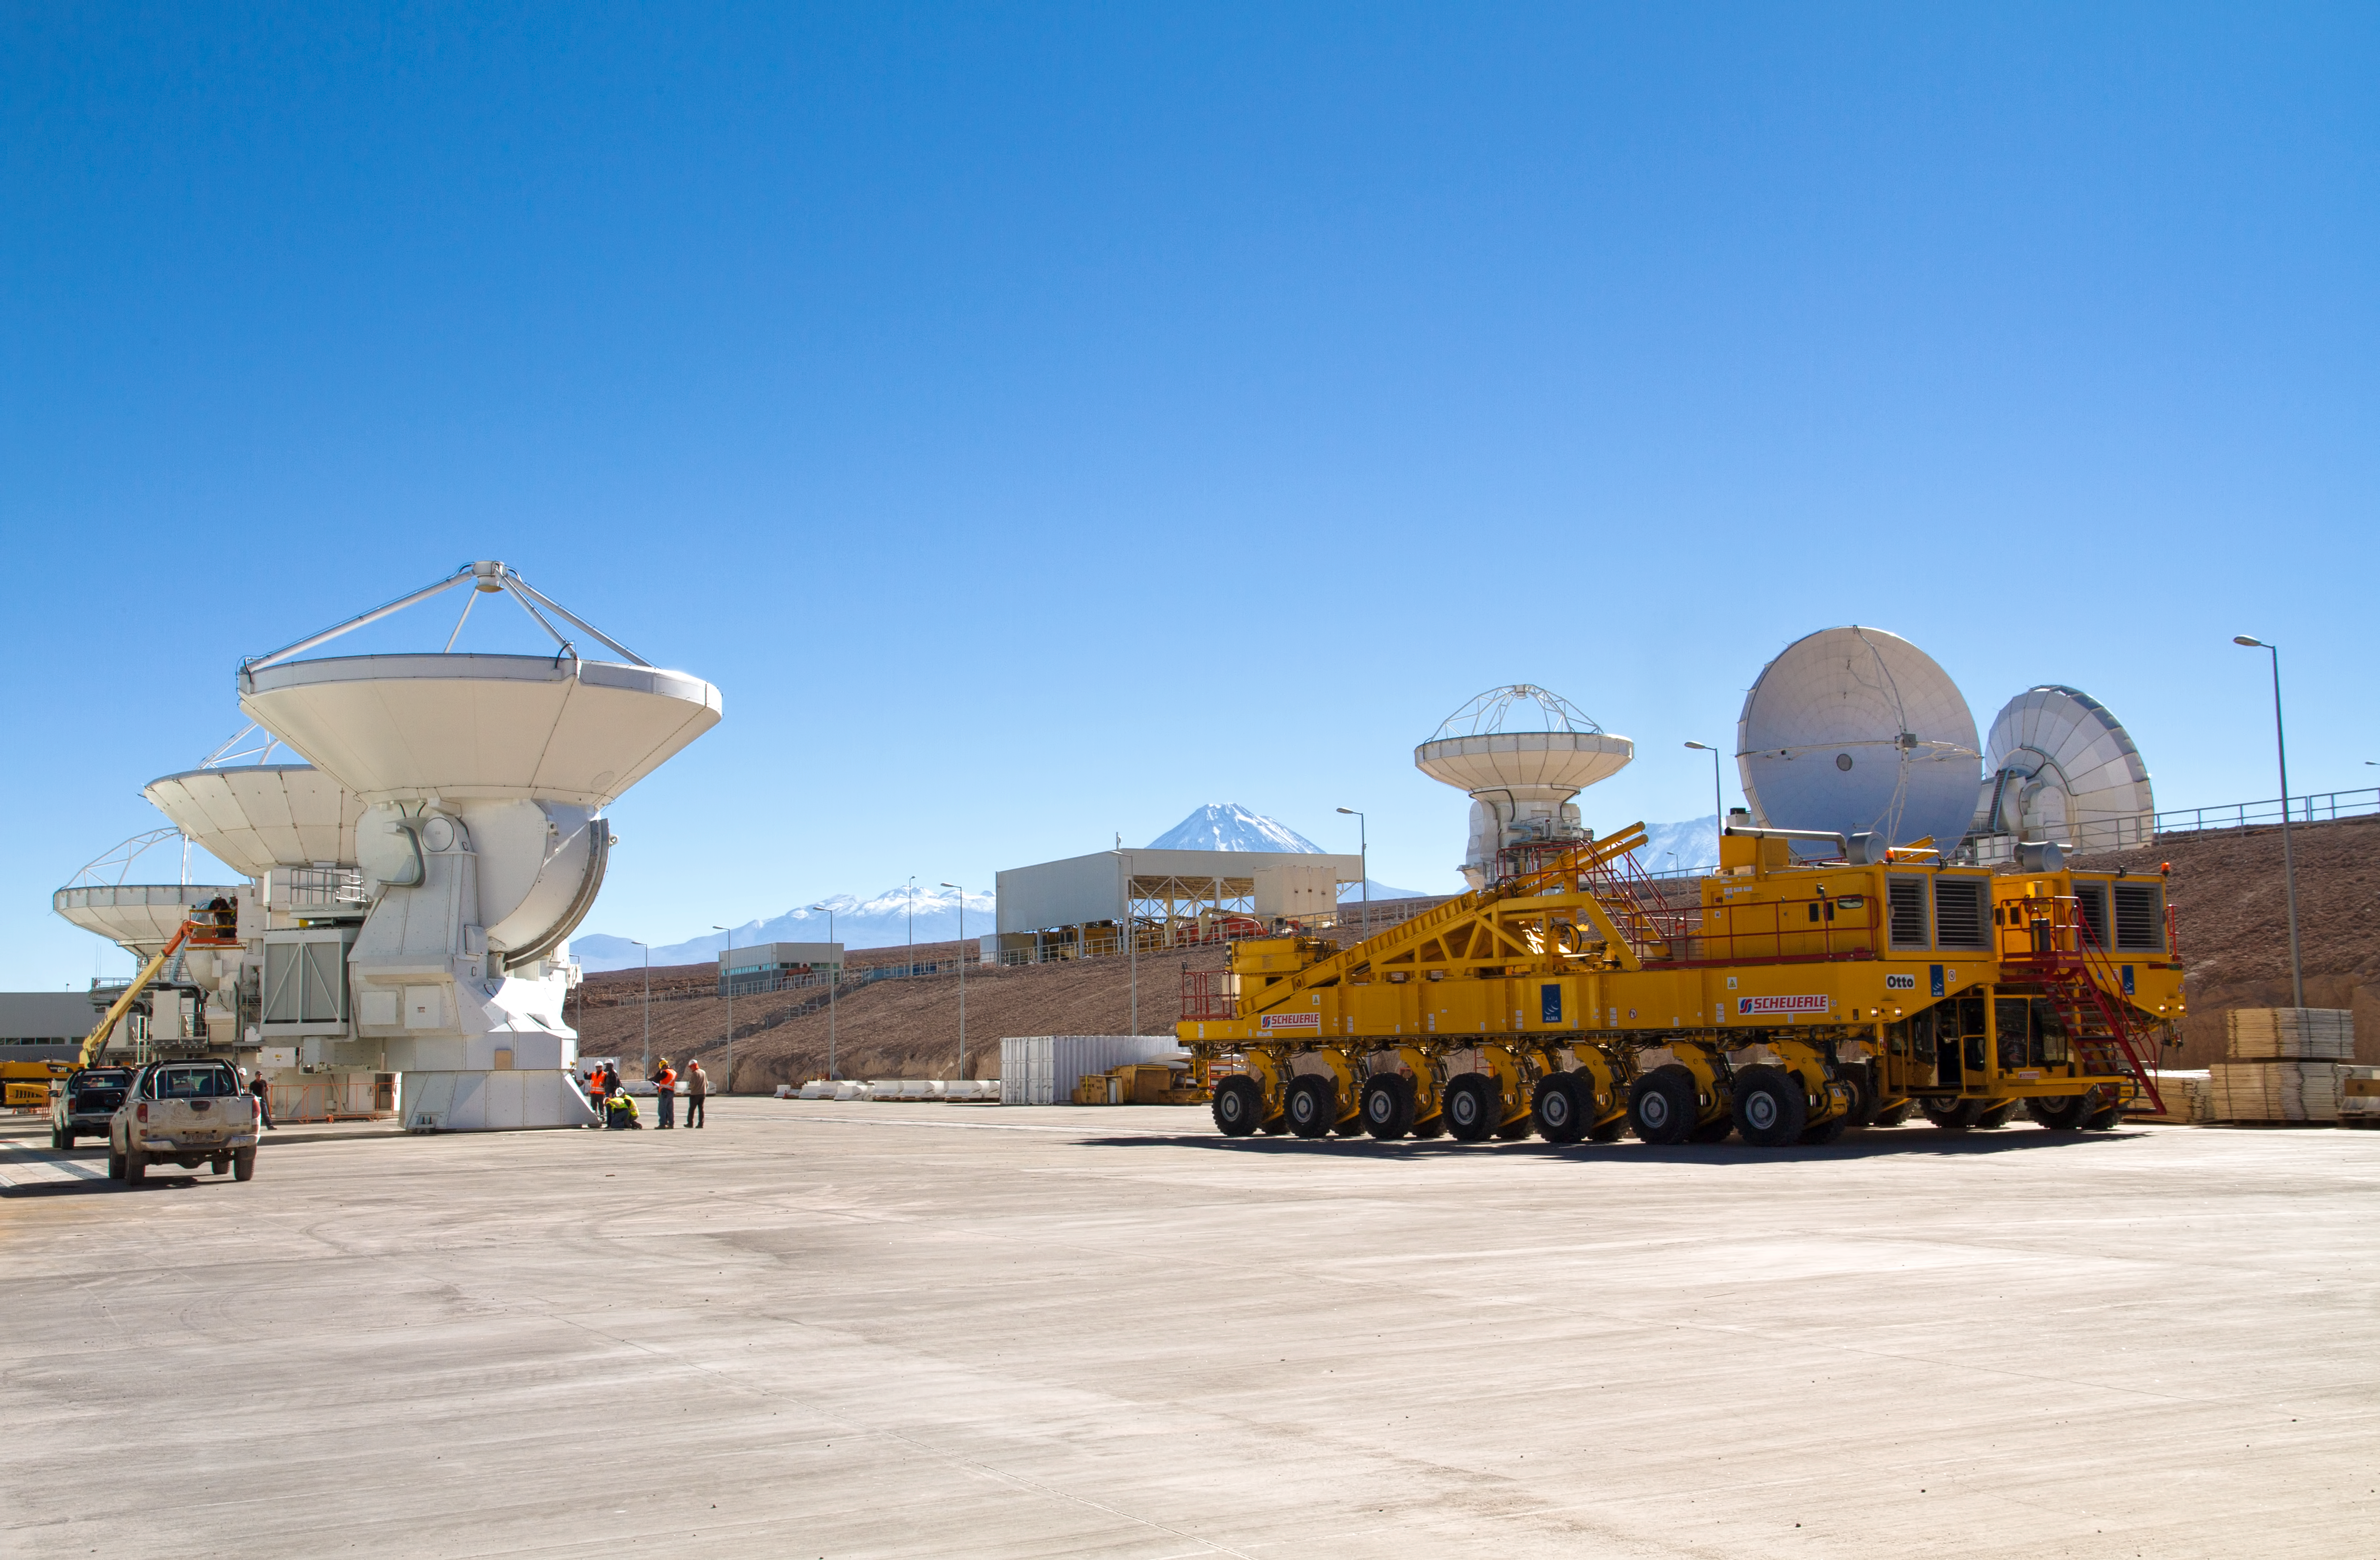

First European ALMA antenna handed over to Joint ALMA Observatory

The first European antenna for ALMA is moved the short distance from the Site Erection Facility, where it was assembled, to the Operations Support Facility on one of the giant yellow ALMA transporter vehicles. The two sites are next to each other, at an altitude of 2900 metres in the foothills of the Chilean Andes. This short trip marks the handover of the antenna from the AEM Consortium (Thales Alenia Space, European Industrial Engineering, and MT-Mechatronics), who built it, to the ALMA Observatory. The antenna weighs about 95 tonnes, and its dish has a diameter of 12 metres. It joins other antennas provided by the North American and East Asian ALMA partners. After testing at the OSF, it will be moved up to the 5000-metre Chajnantor plateau, where the ALMA telescope is taking shape.

Read more about this event on http://www.eso.org/public/announcements/ann11022/

Credit: ESO/S. Rossi